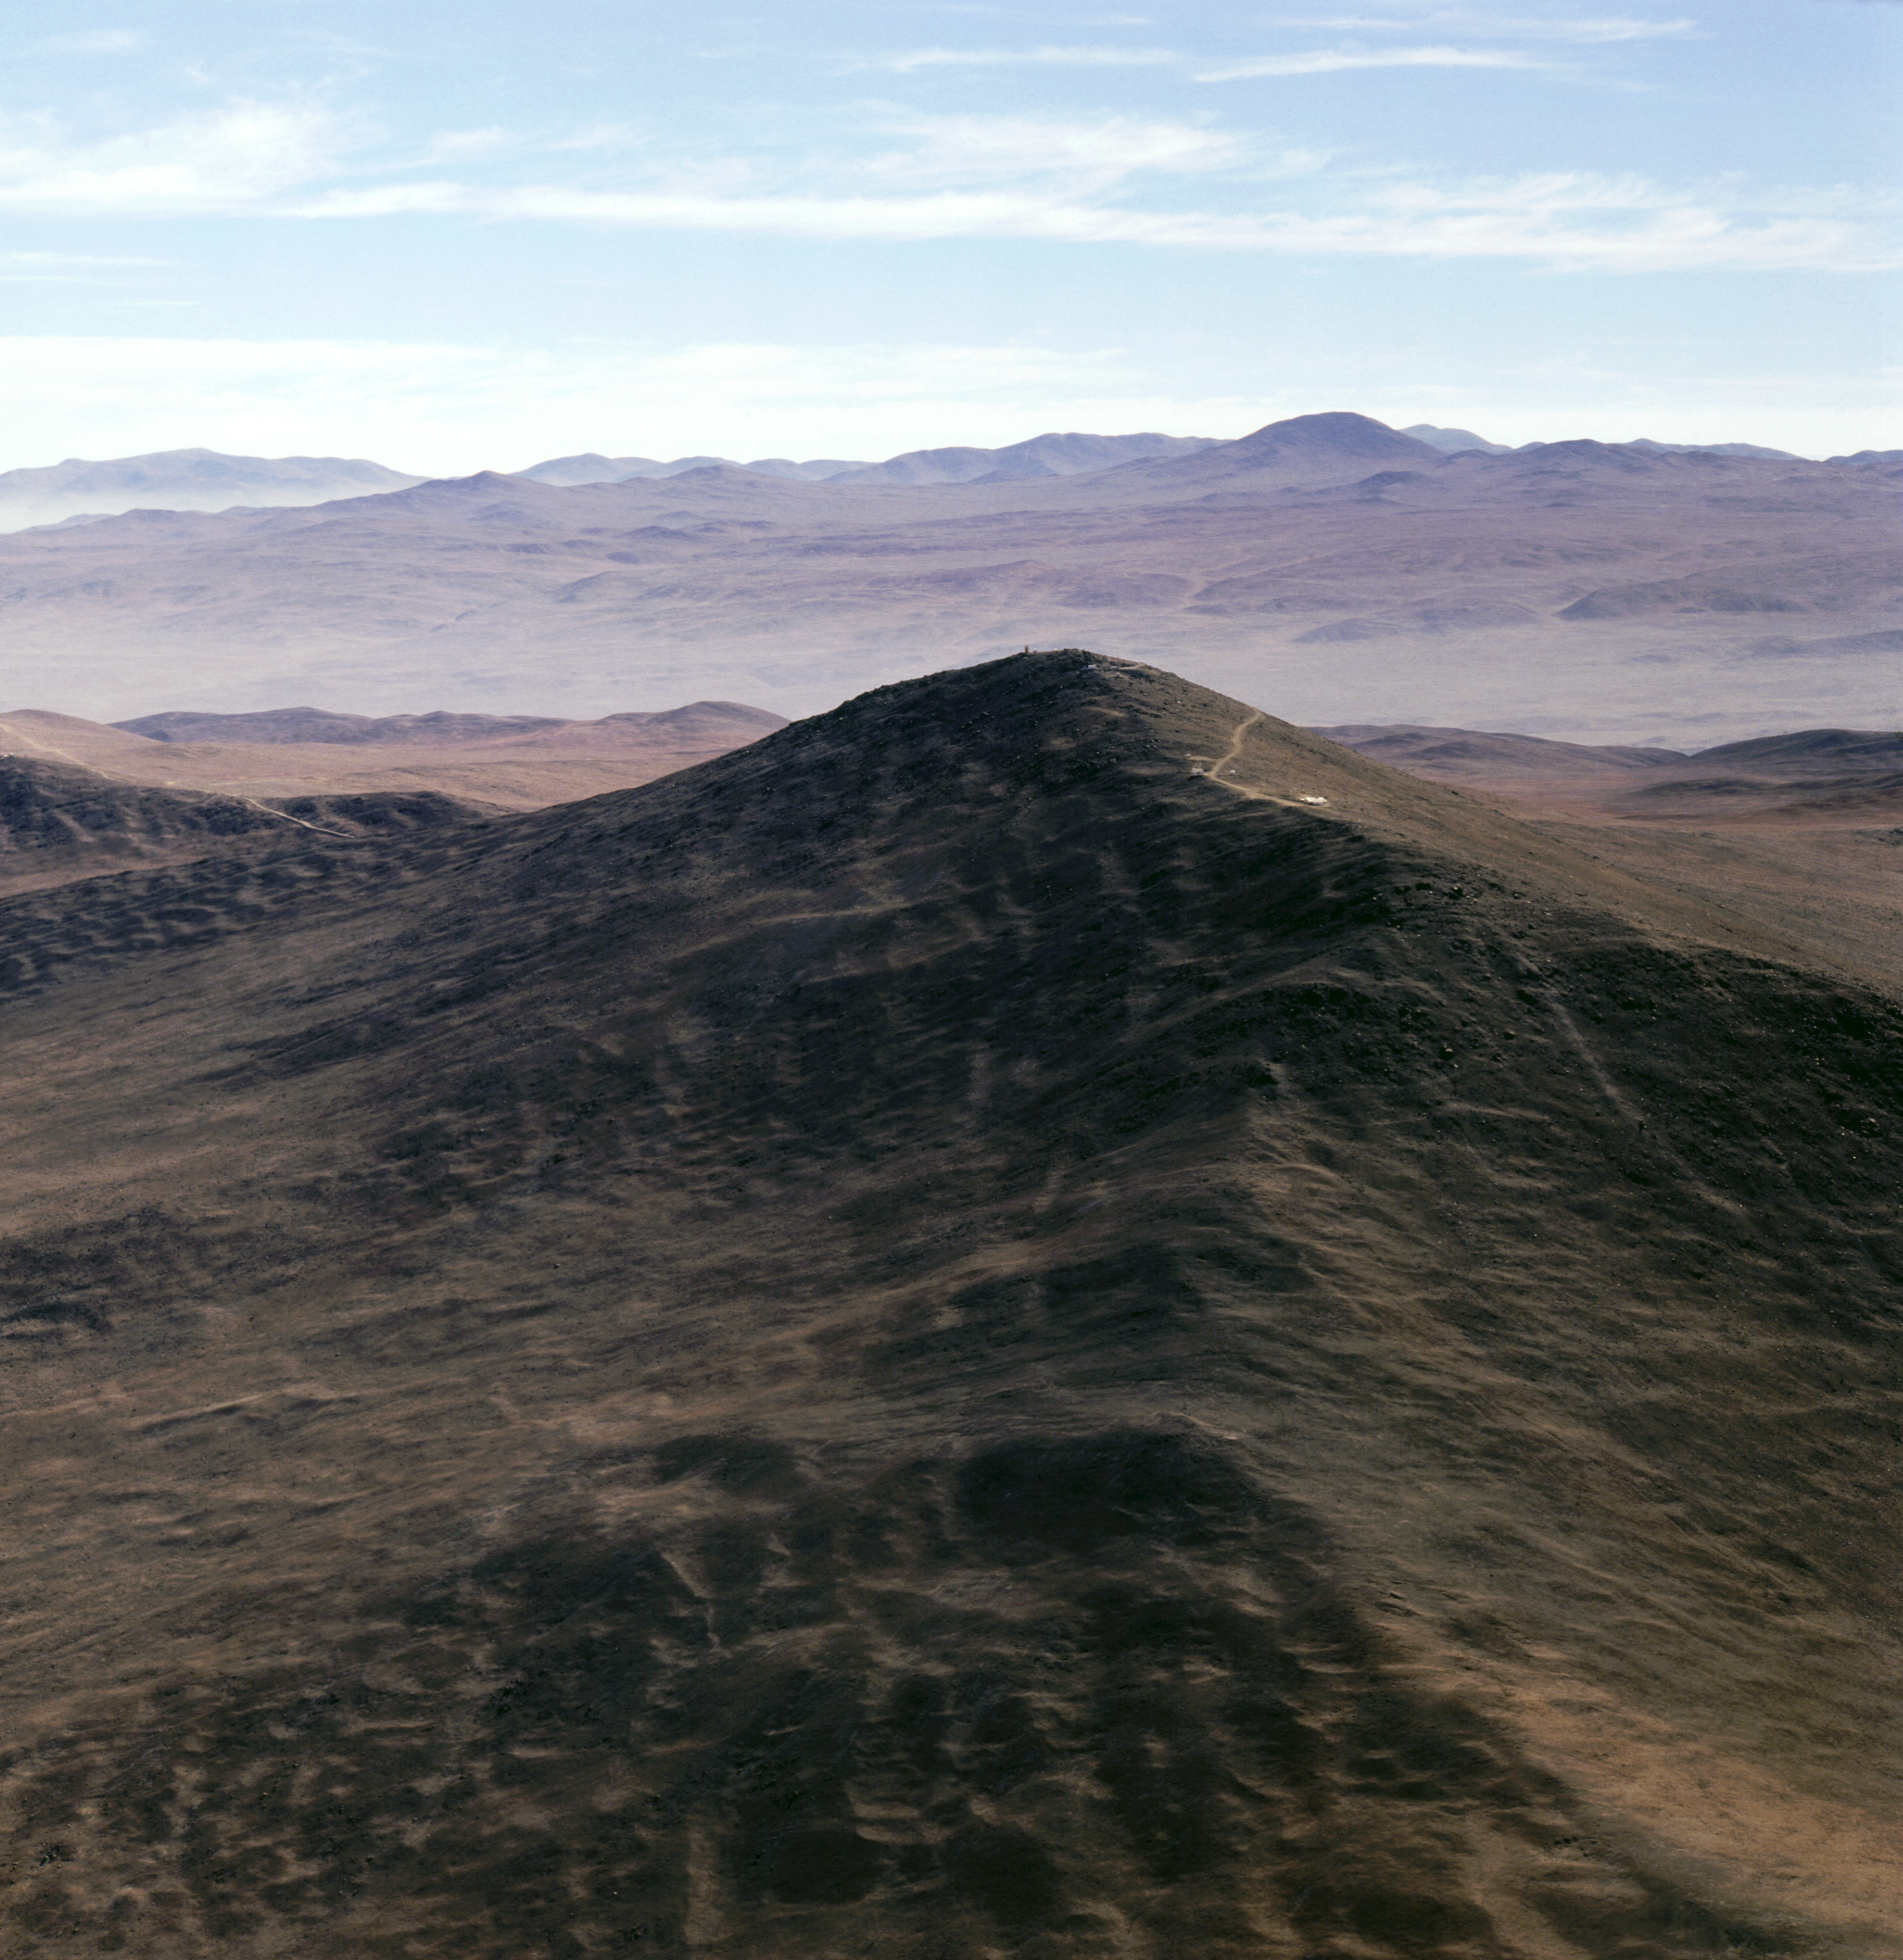

Paranal before the VLT (1991)

Before the VLT construction, the top of Paranal's summit was a sharp peak, as seen on this 1991 aerial shot. It had to be truncated by about 40m to create a wide platform.

Credit: ESO/C.Madsen